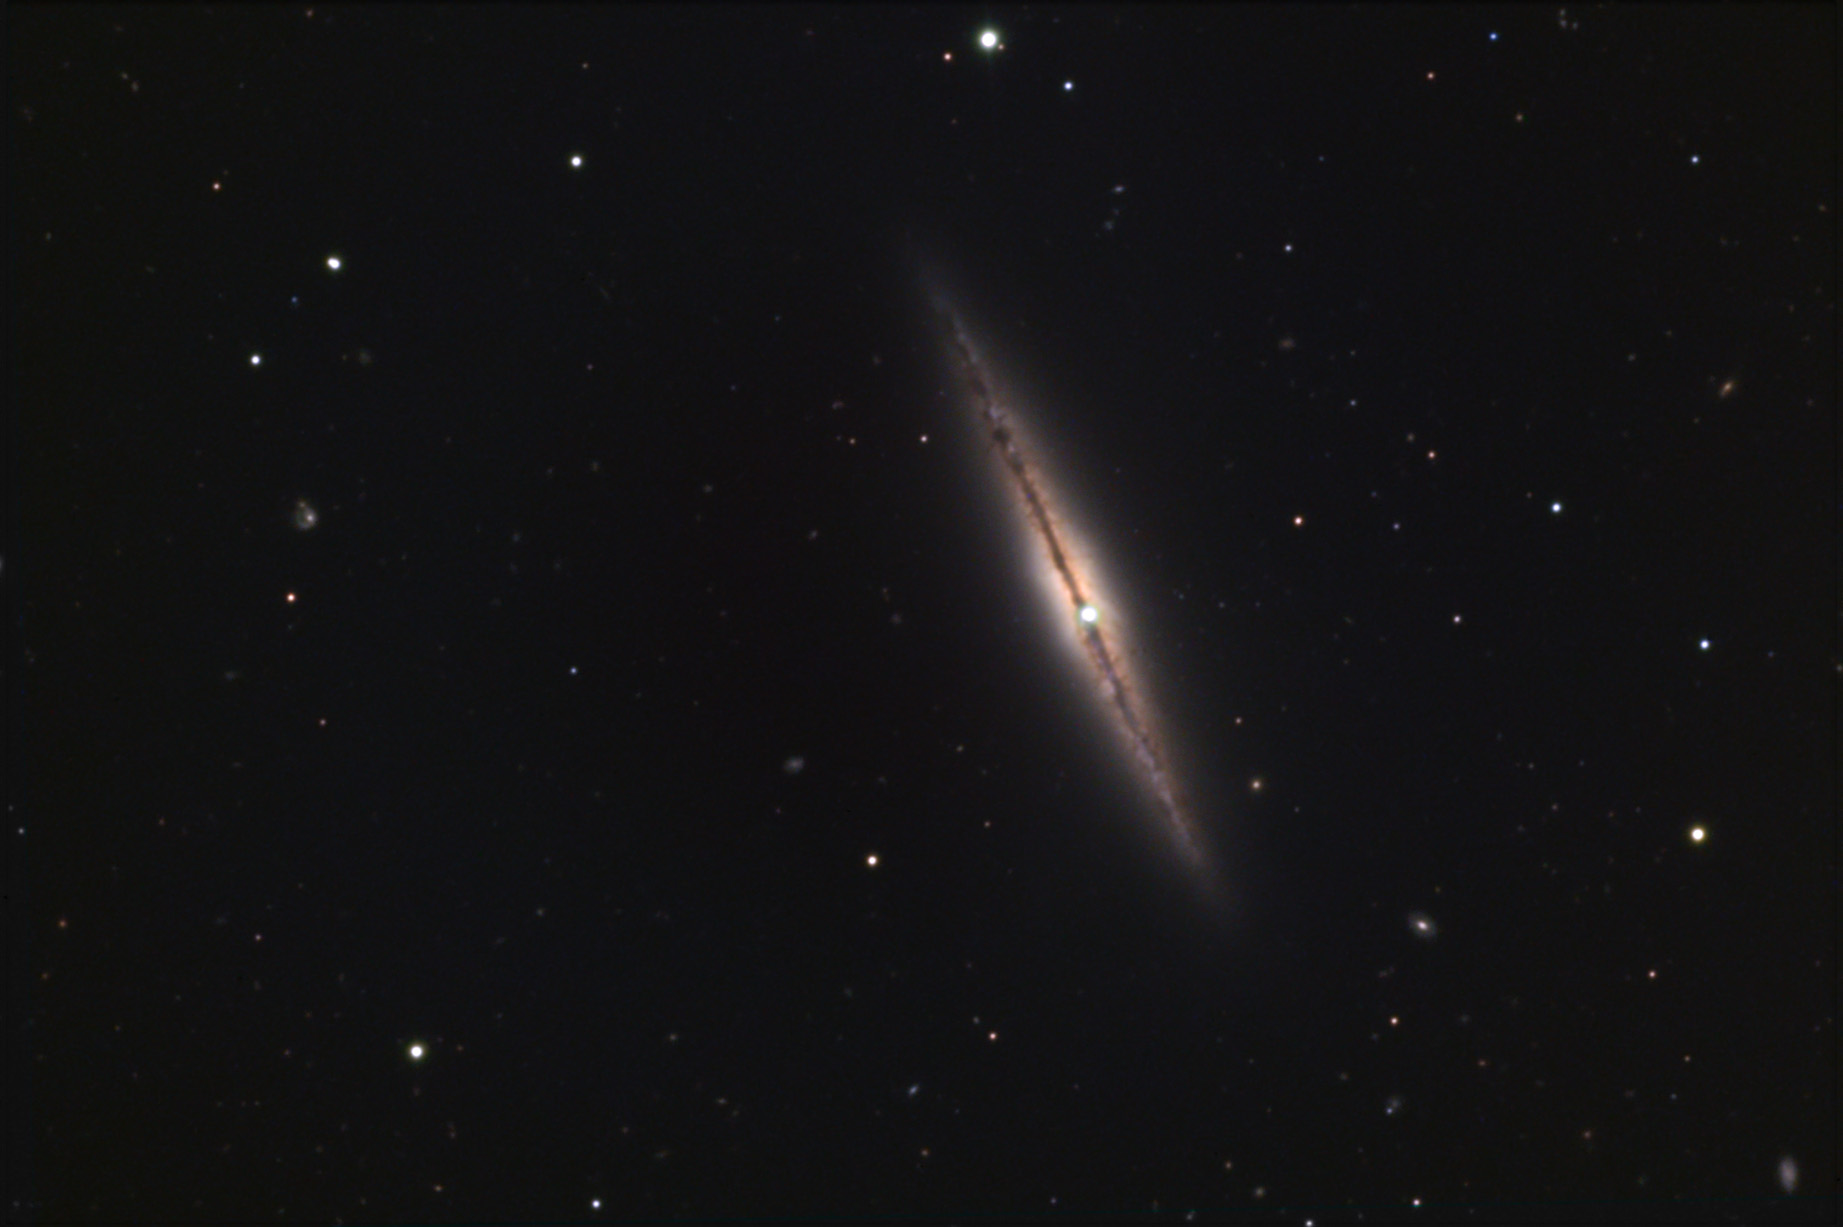

NGC 4013

NGC 4013 is a relatively small edge-on galaxy in the constellation of Virgo. The structure of this galaxy is very similar to NGC 891- especially the very fine sprays of dust lanes that rise perpendicular to the disk. The actual core of the galaxy is hidden by the central obscuring dust lane. The superimposed (foreground) star is in our own galaxy and just happens to look like an offset core. This galaxy is estimated to be 36 million light years away and it has had one recorded supernova in the past (1989). Check out the WIYN image to see a really great picture of this field.

This image was taken as part of Advanced Observing Program (AOP) program at Kitt Peak Visitor Center during 2014.

Credit: KPNO/NOIRLab/NSF/AURA/Ray and Emily Magnani/Adam Block